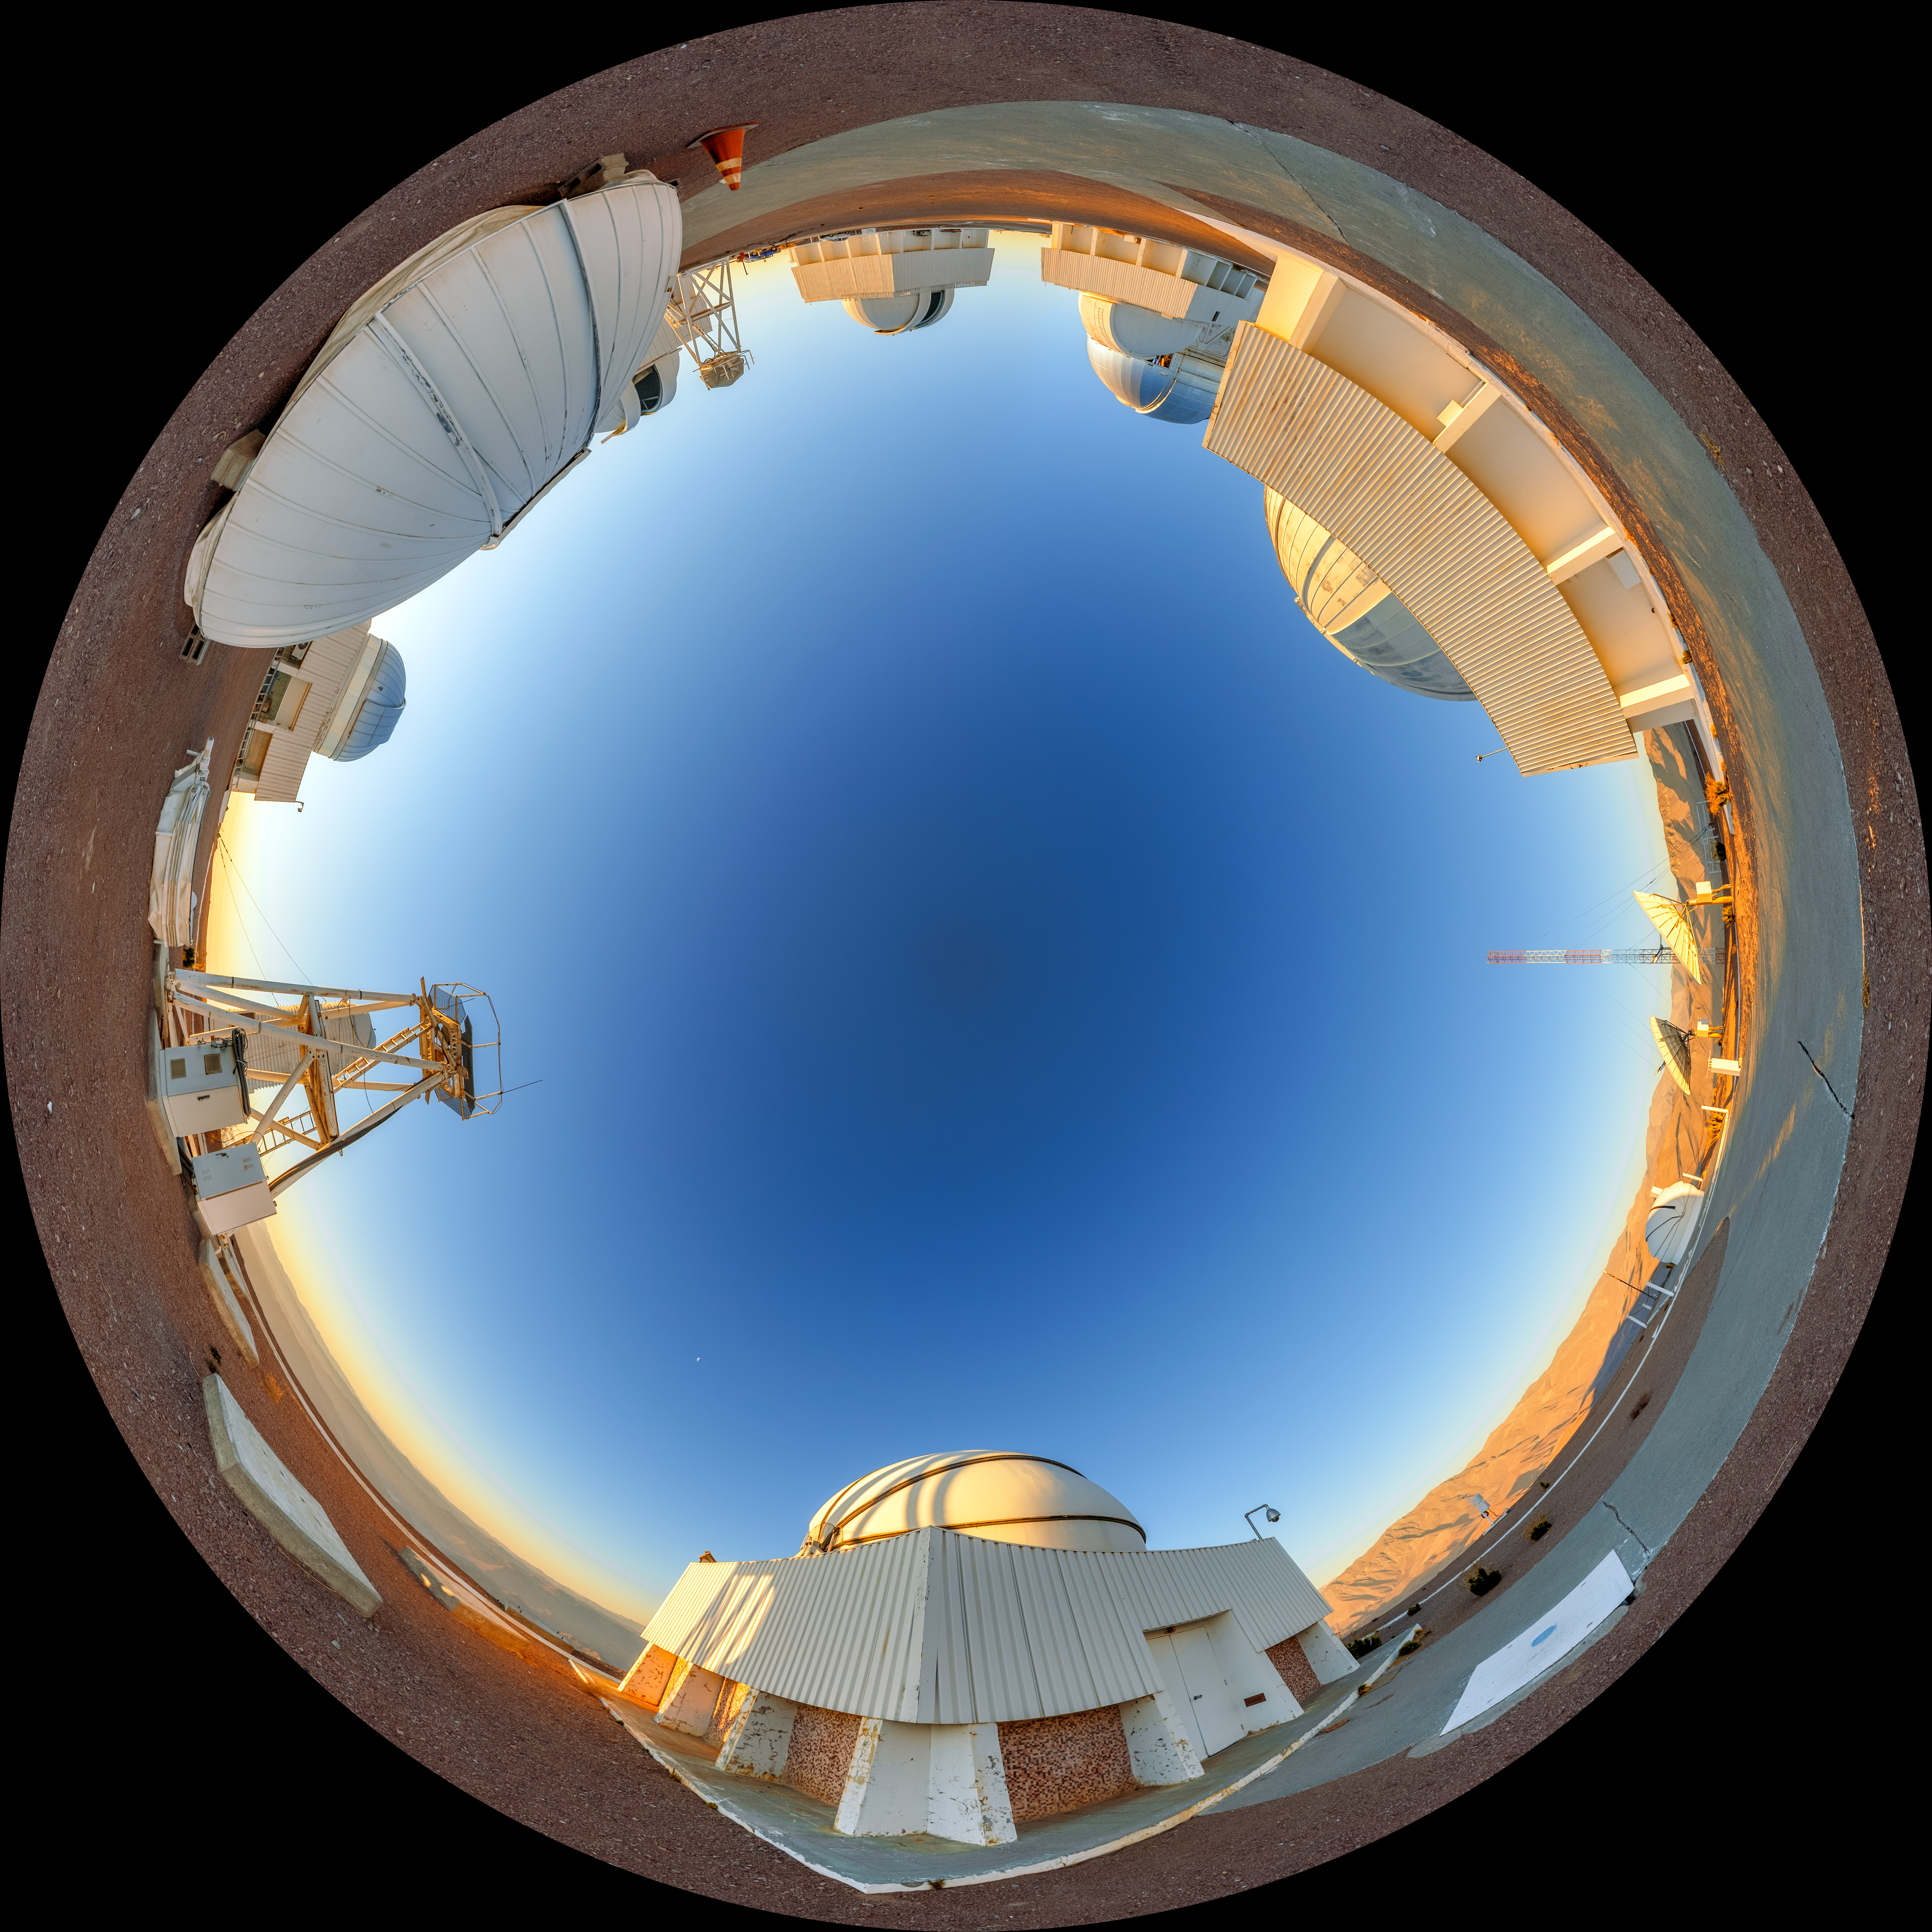

Cerro Tololo Sunset Fulldome

A fulldome view of the telescopes on Cerro Tololo in Chile during sunset. In the foreground clockwise are: DIMM1 Seeing Monitor, SMARTS 1.0-meter Telescope, aTmCam, and Chilean Automatic Supernova sEarch dome.

A 360 panorama version of this image can be viewed here.

Credit: NOIRLab/NSF/AURA/P. Horálek